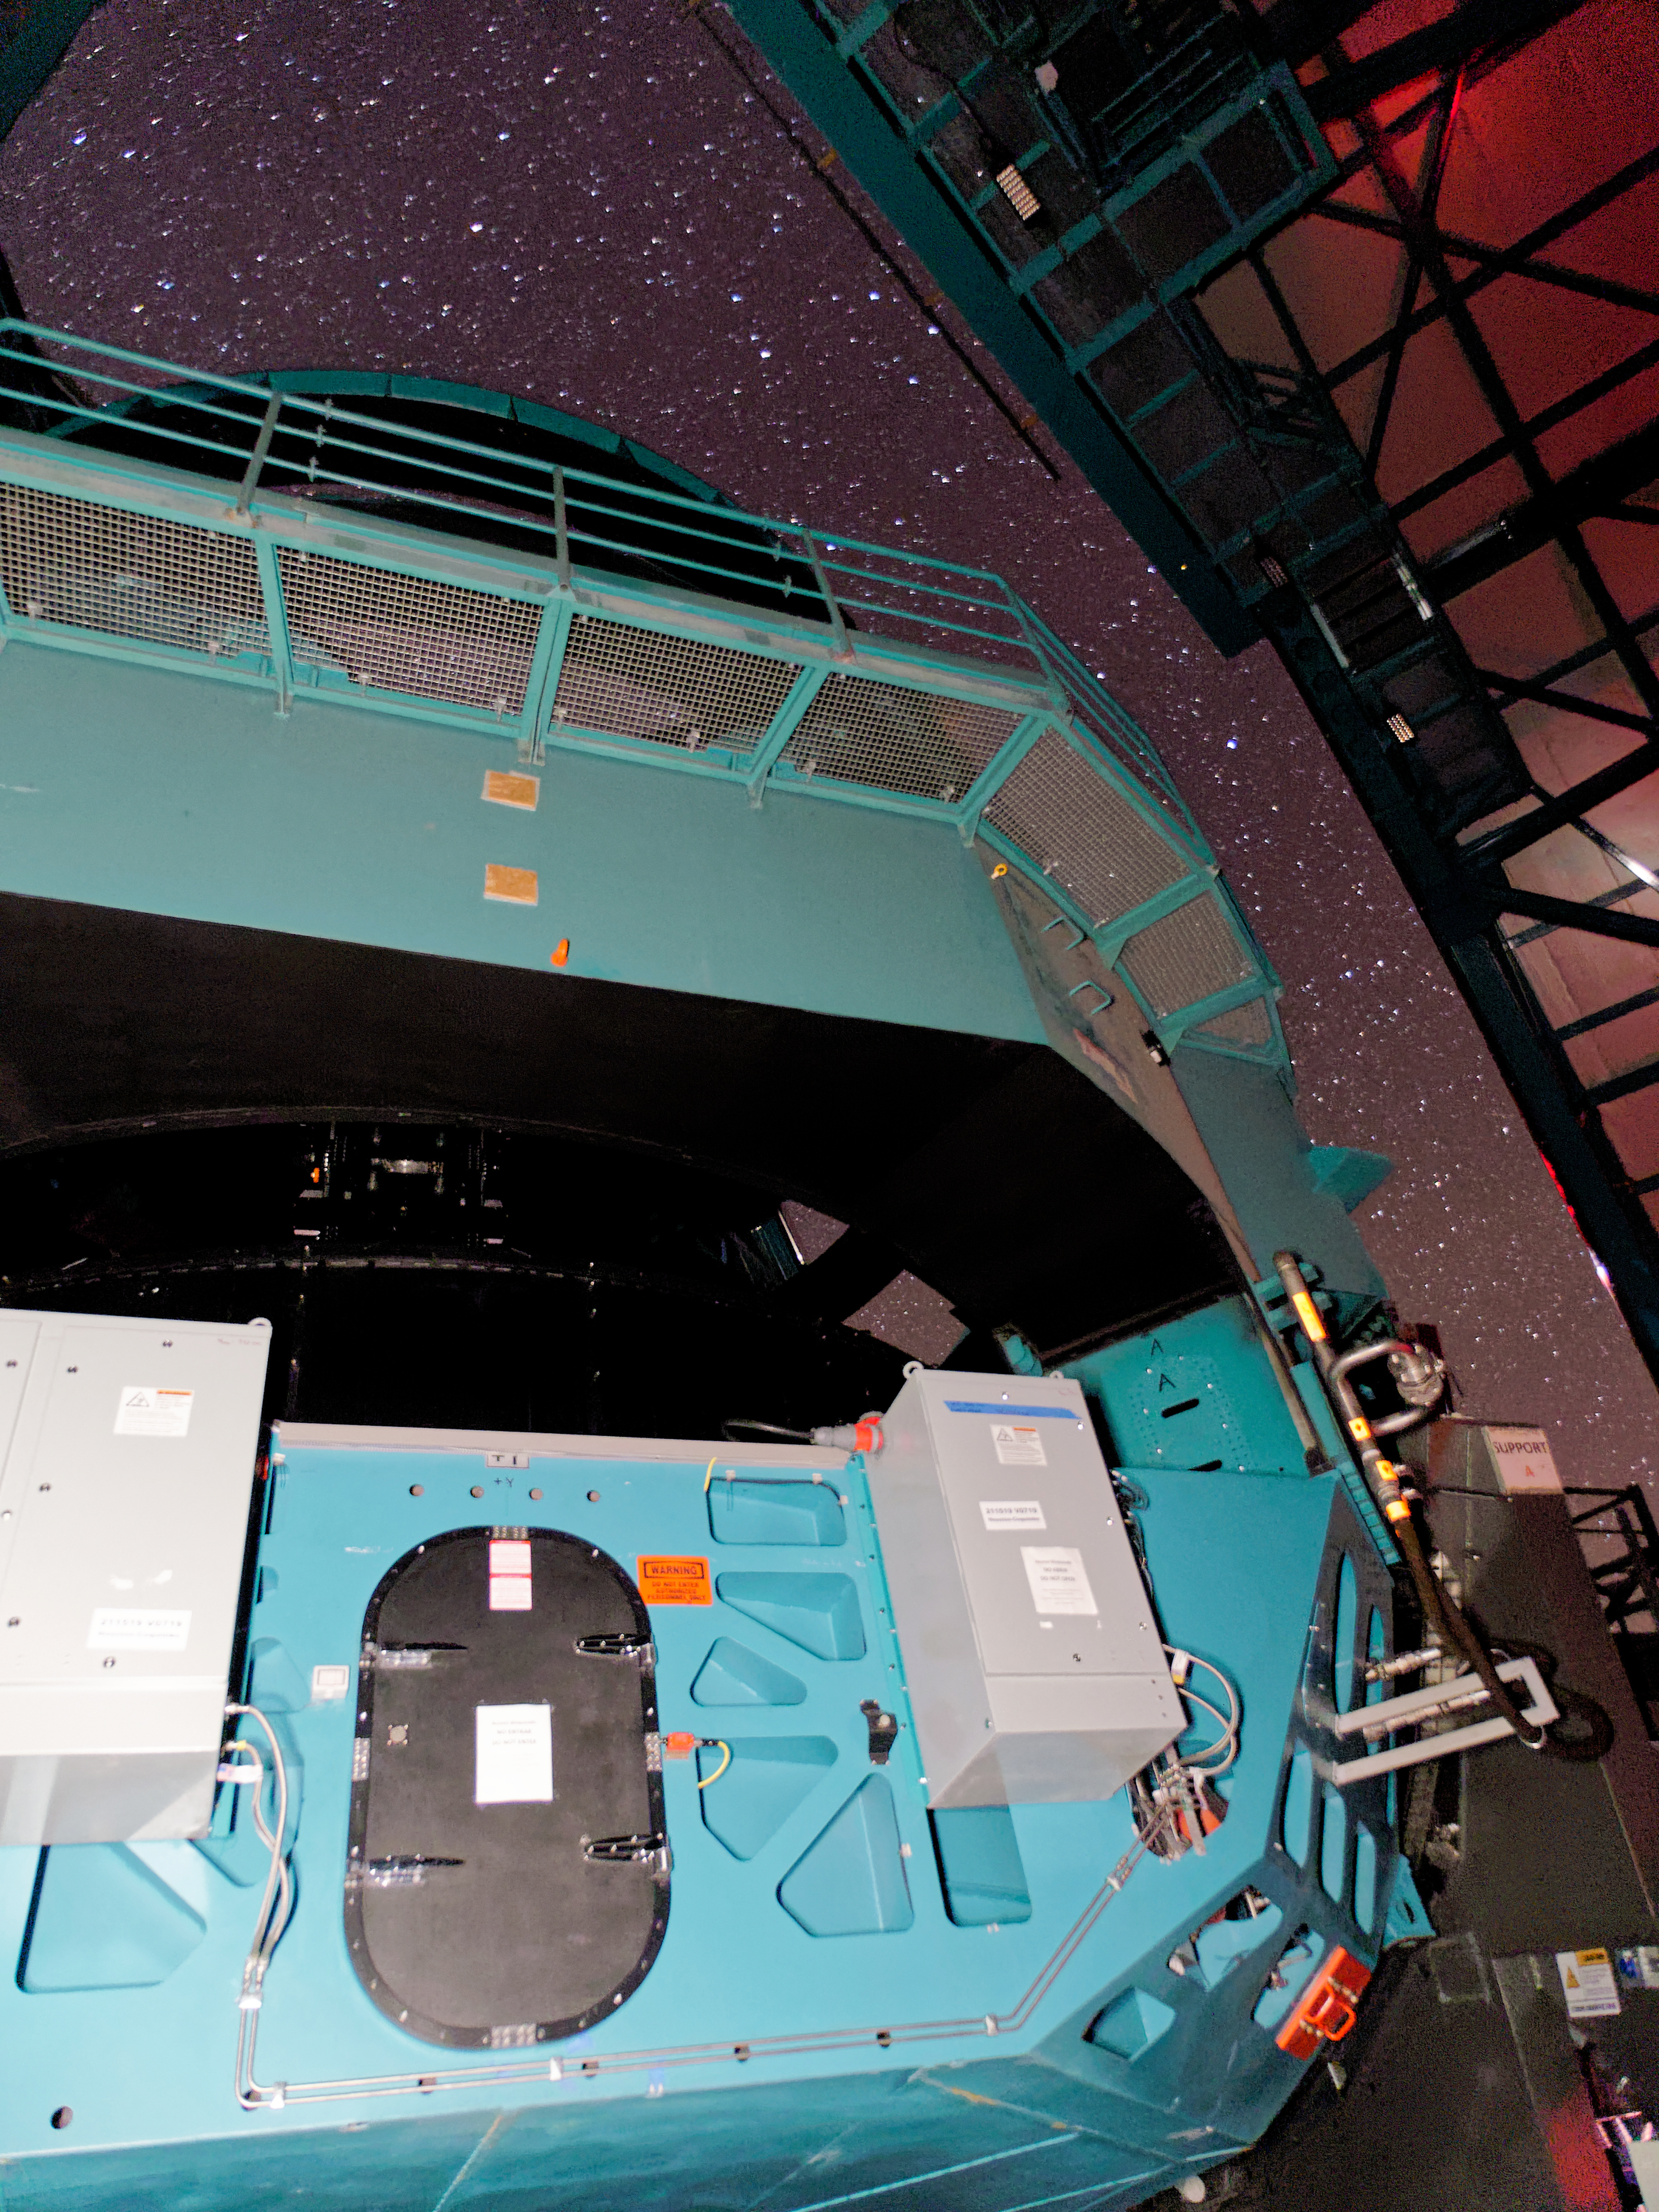

Rubin On-sky with Test Camera

This photo shows Rubin's Simonyi Survey Telescope taking on-sky observations with the 144-megapixel test camera called the Commissioning Camera on the night of 24 October 2024.

Credit: RubinObs/NSF/DOE/NOIRLab/SLAC/AURA/W.O'Mullane